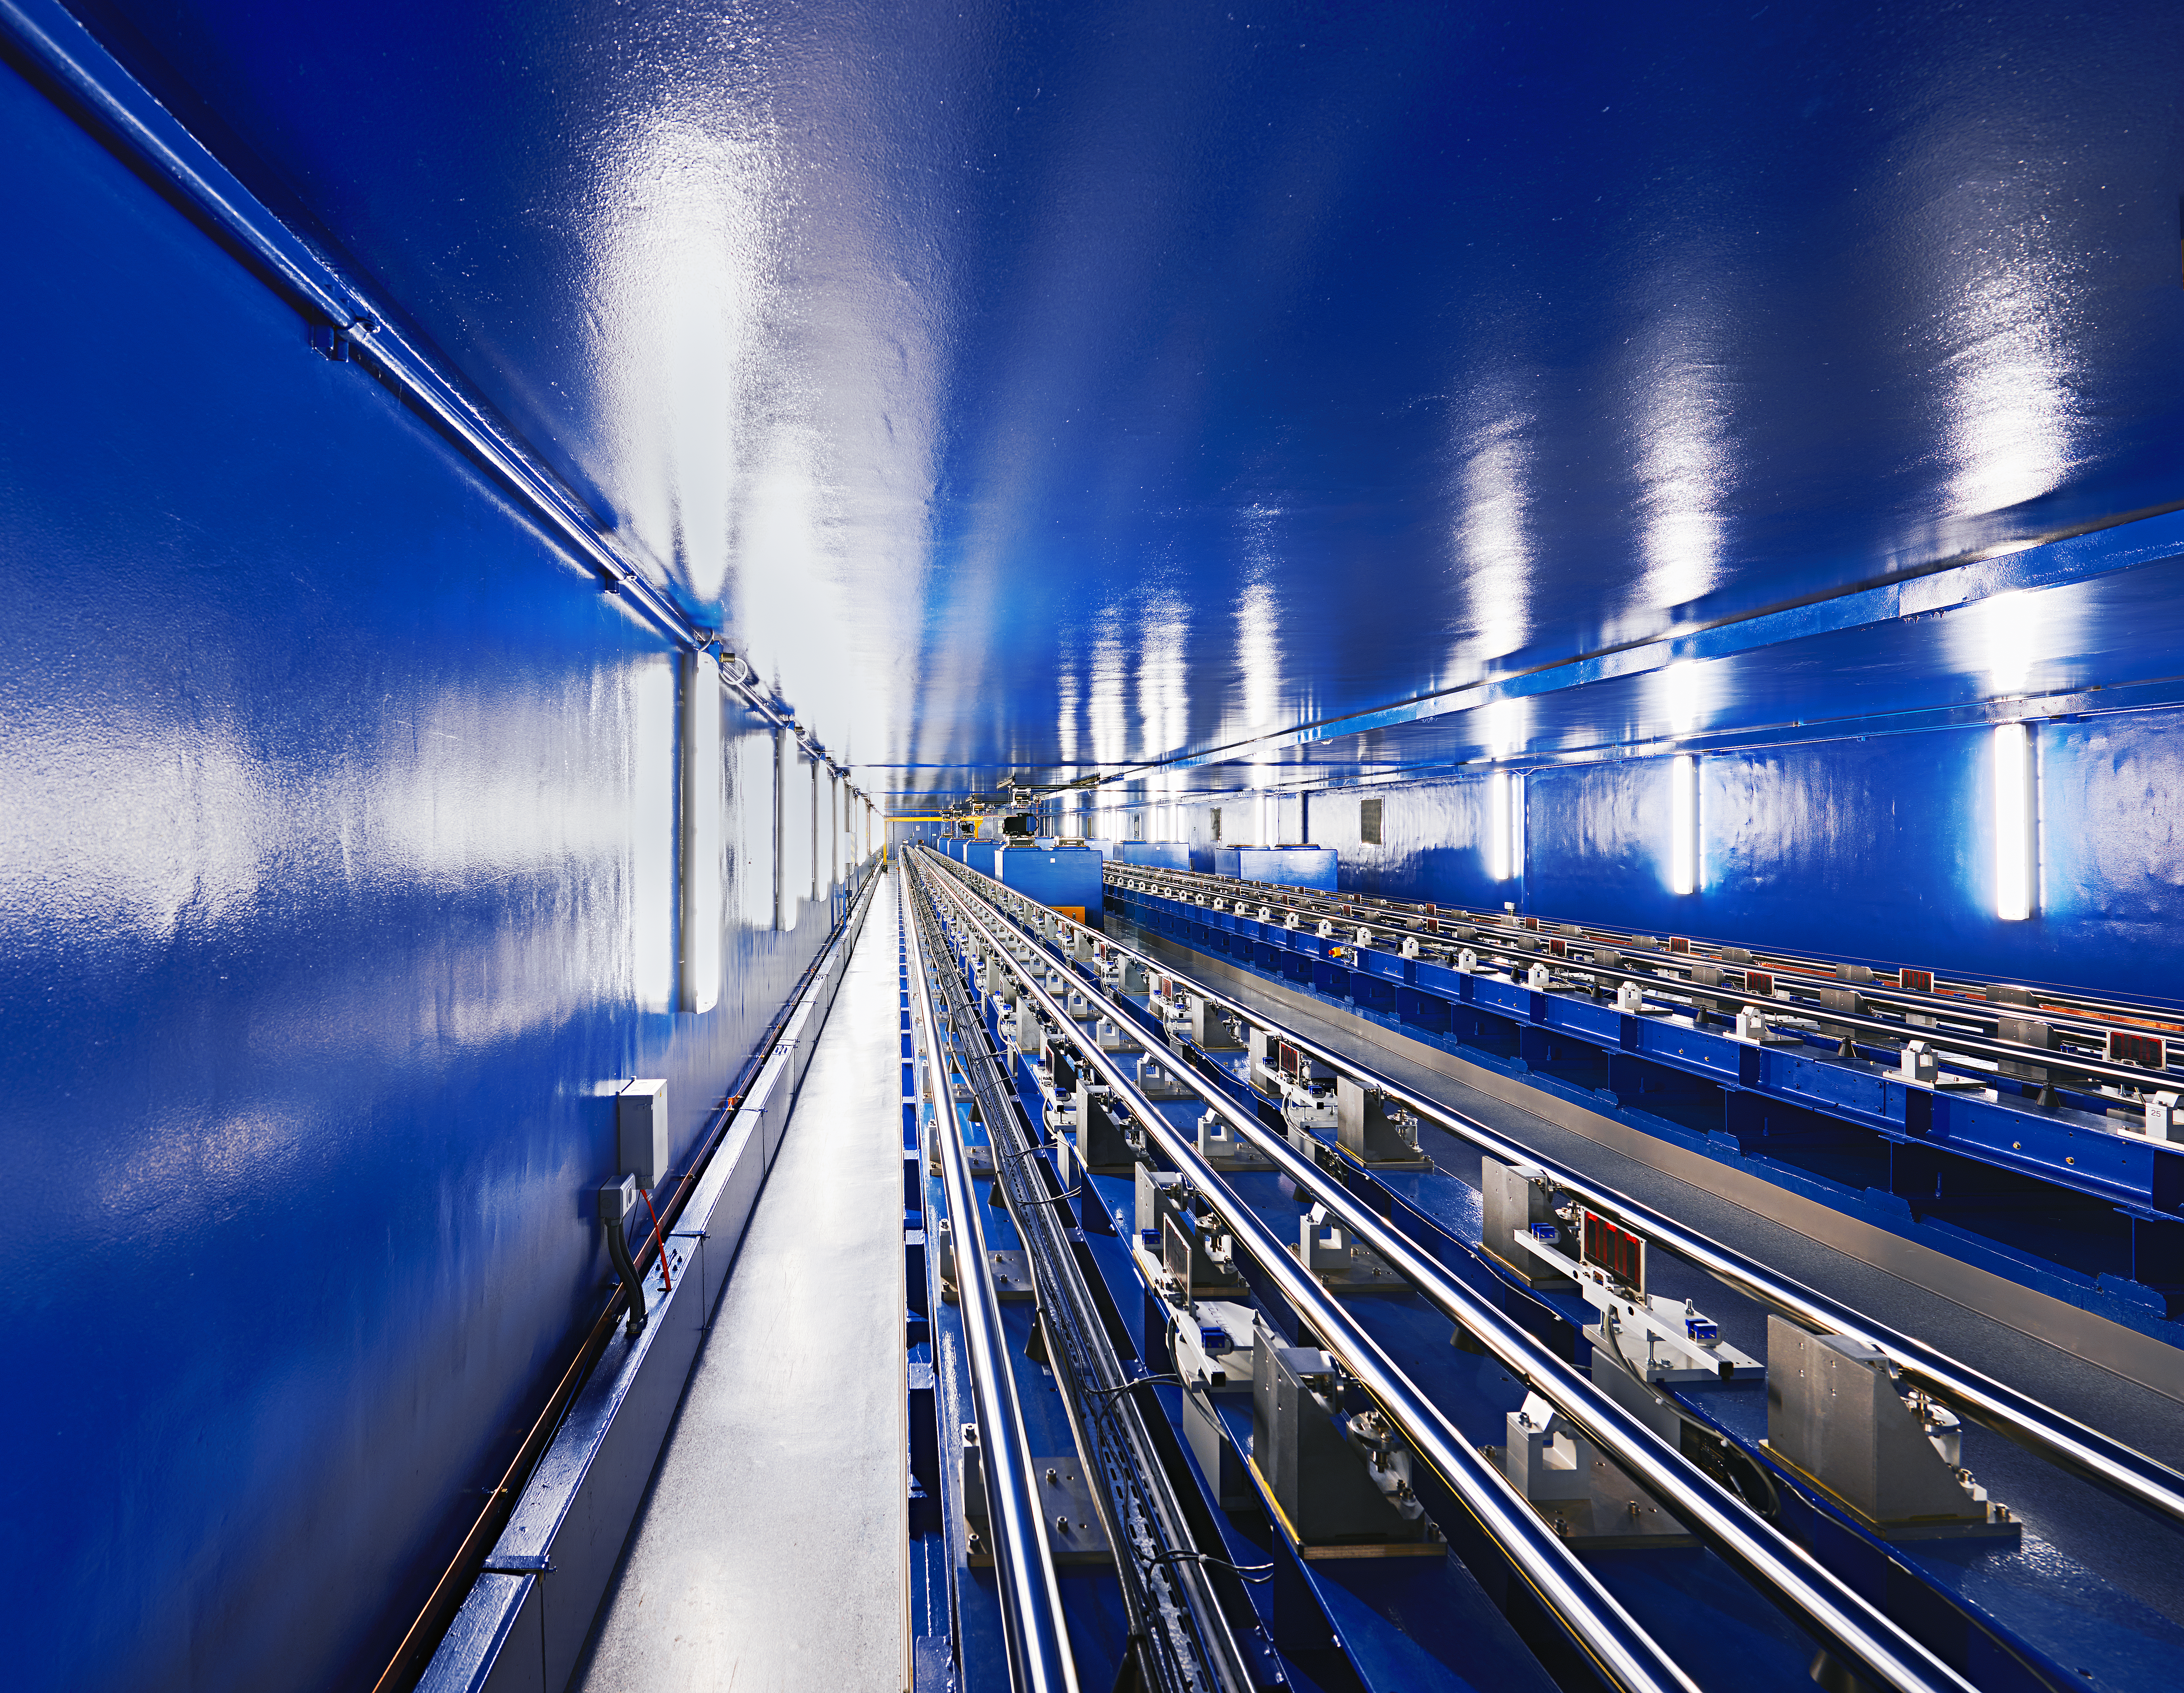

VLTI delay lines

The VLTI Delay Lines, which lie below the ground at Paranal, inside a 168-m tunnel. They form an essential part of this very complicated optical system by ensuring that the light beams from several telescopes arrive in phase at the common interferometric focus.

Credit: Enrico Sacchetti/ESO